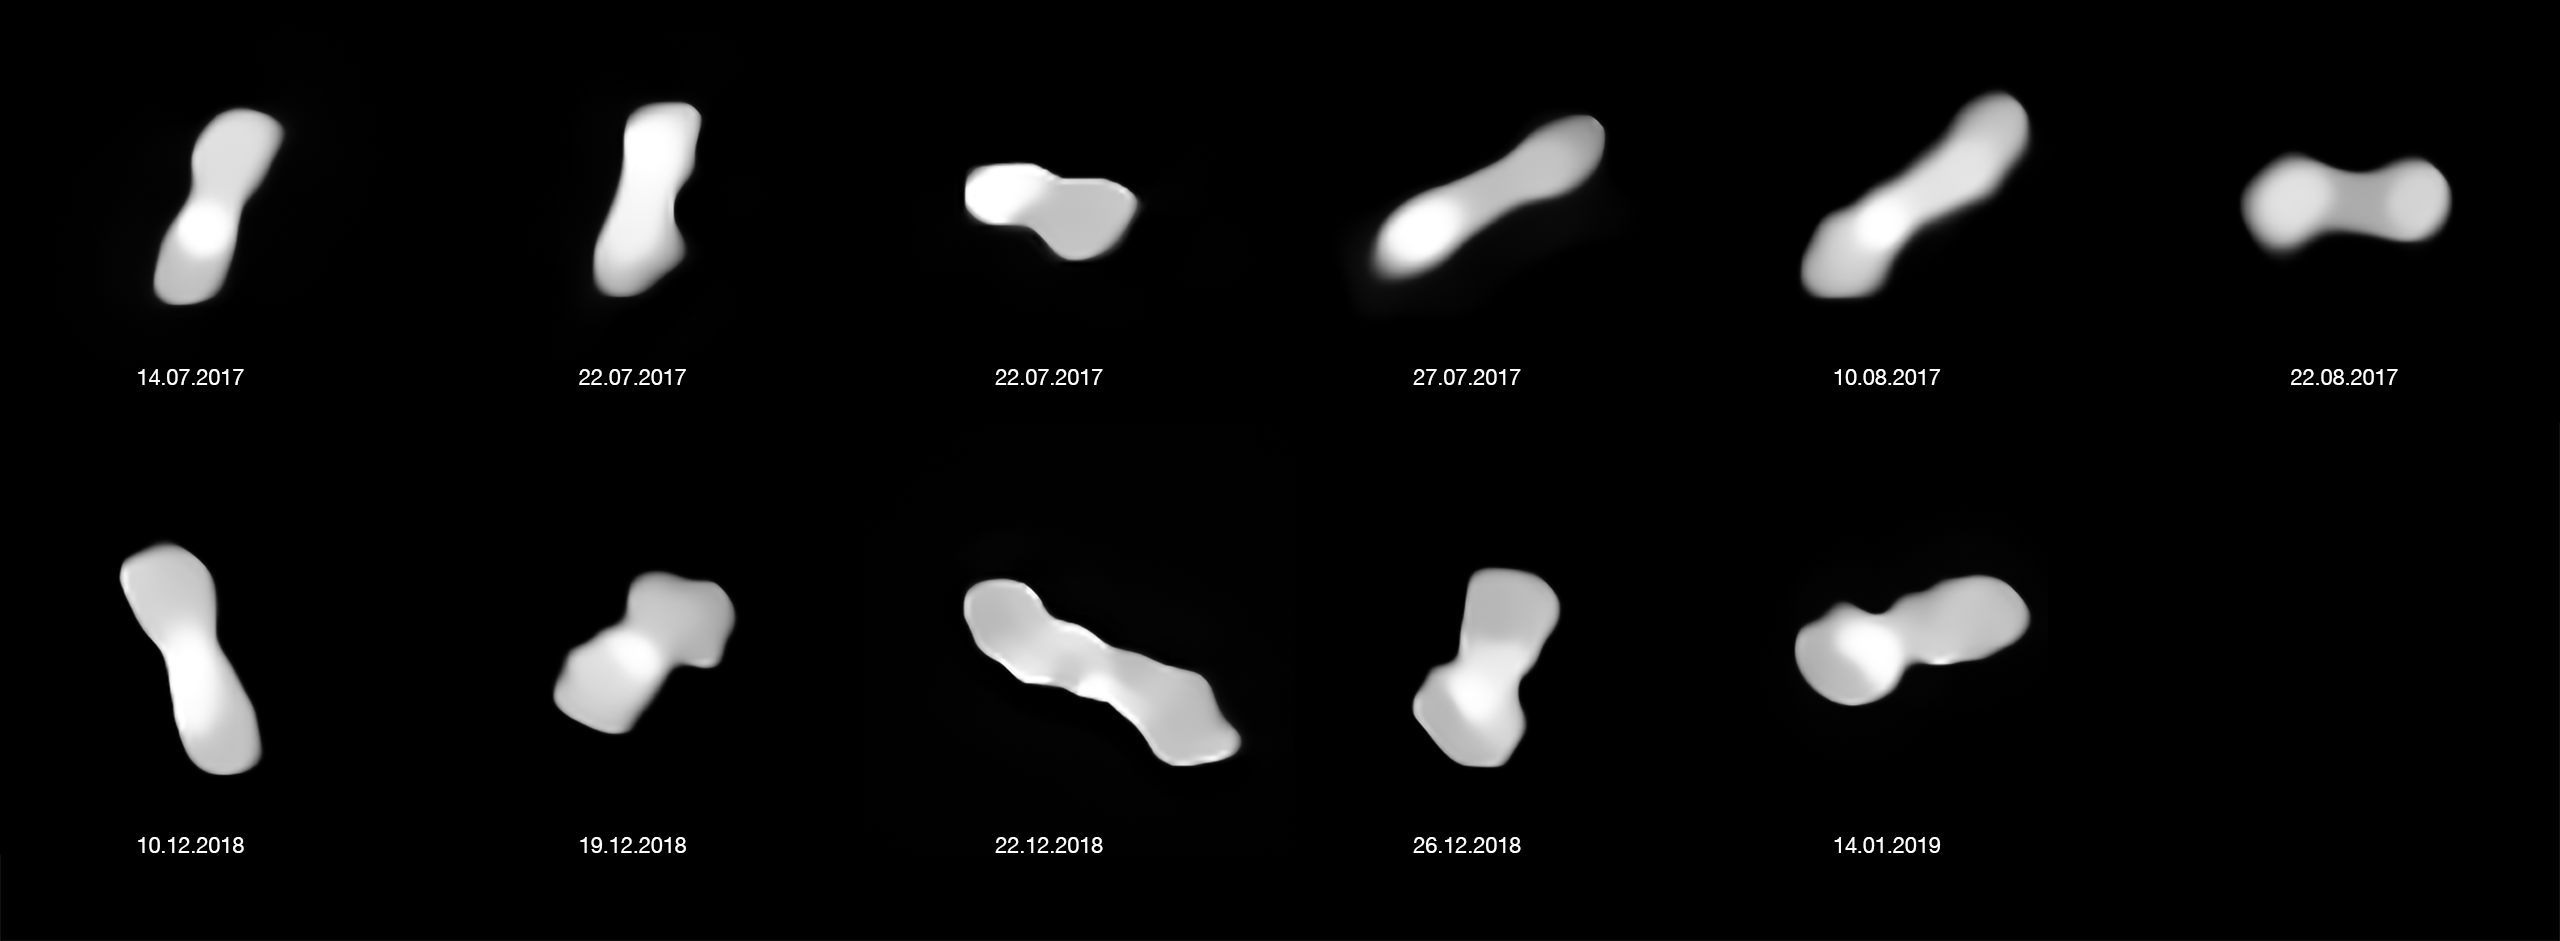

Asteroid Kleopatra from different angles (annotated)

These eleven images are of the asteroid Kleopatra, viewed at different angles as it rotates. The images were taken at different times between 2017 and 2019 with the Spectro-Polarimetric High-contrast Exoplanet REsearch (SPHERE) instrument on ESO’s VLT.

Kleopatra orbits the Sun in the Asteroid Belt between Mars and Jupiter. Astronomers have called it a “dog-bone asteroid” ever since radar observations around 20 years ago revealed it has two lobes connected by a thick “neck”.

Credit: ESO/Vernazza, Marchis et al./MISTRAL algorithm (ONERA/CNRS)